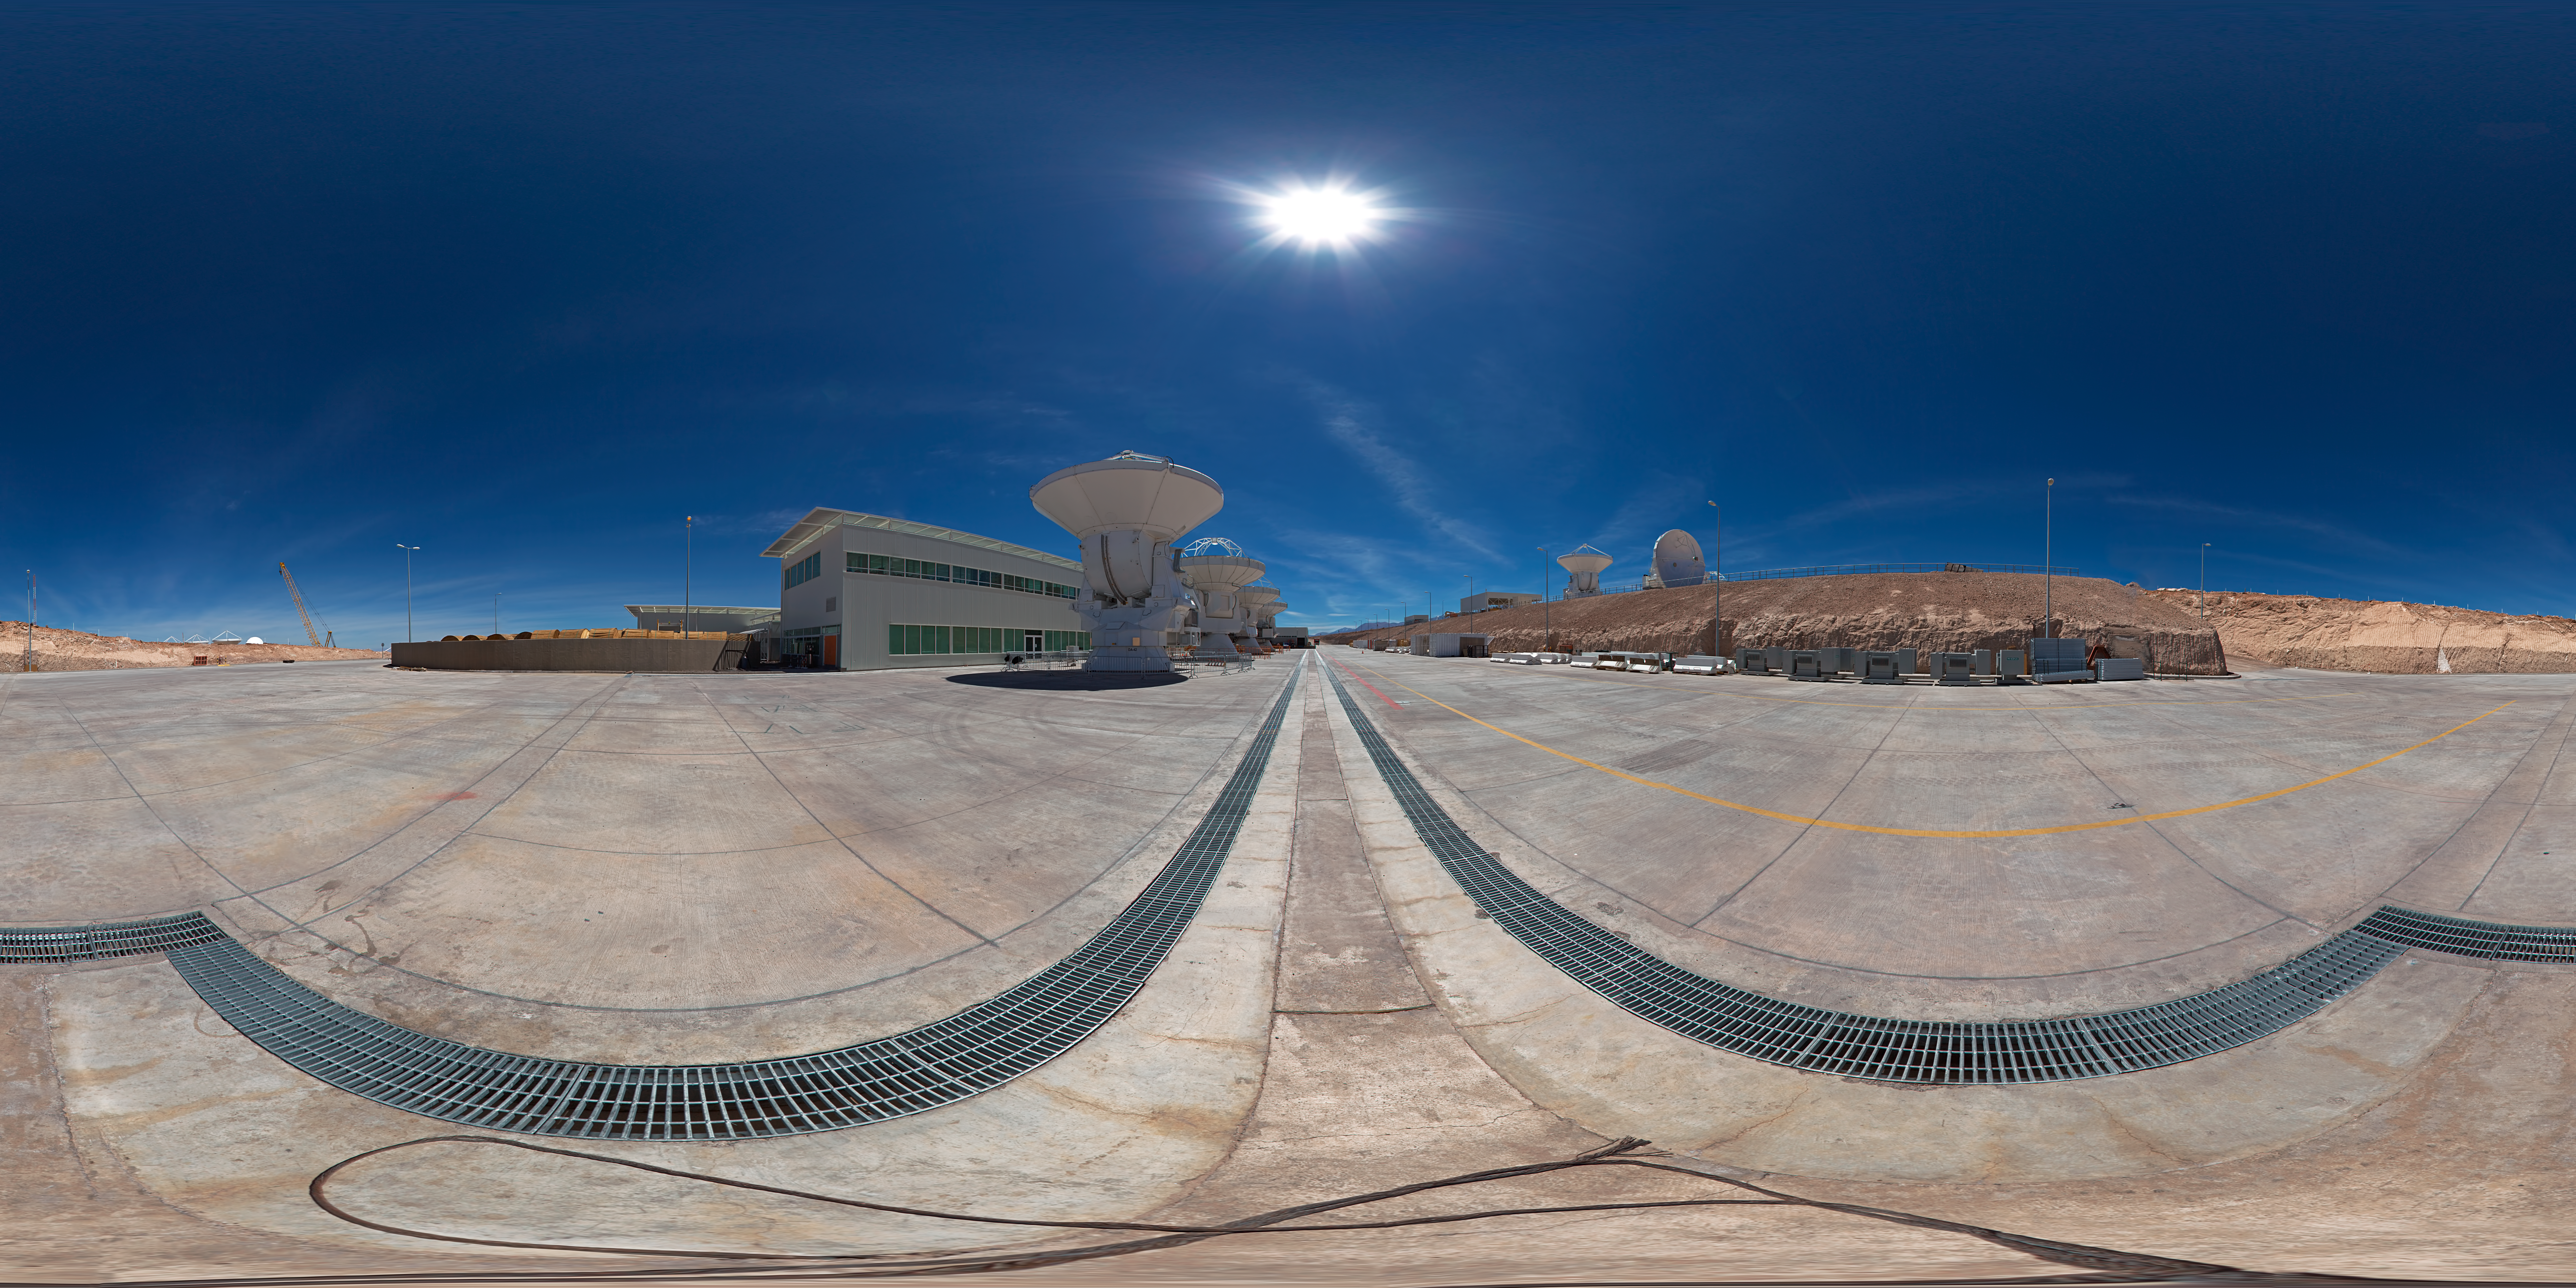

Panorama at the OSF

This 360 degree panorama shows the area where the ALMA antennas are parked before their final trip to the ALMA site, atop the Chajnantor Plateau in the Chilean Andes.

Credit: ESO